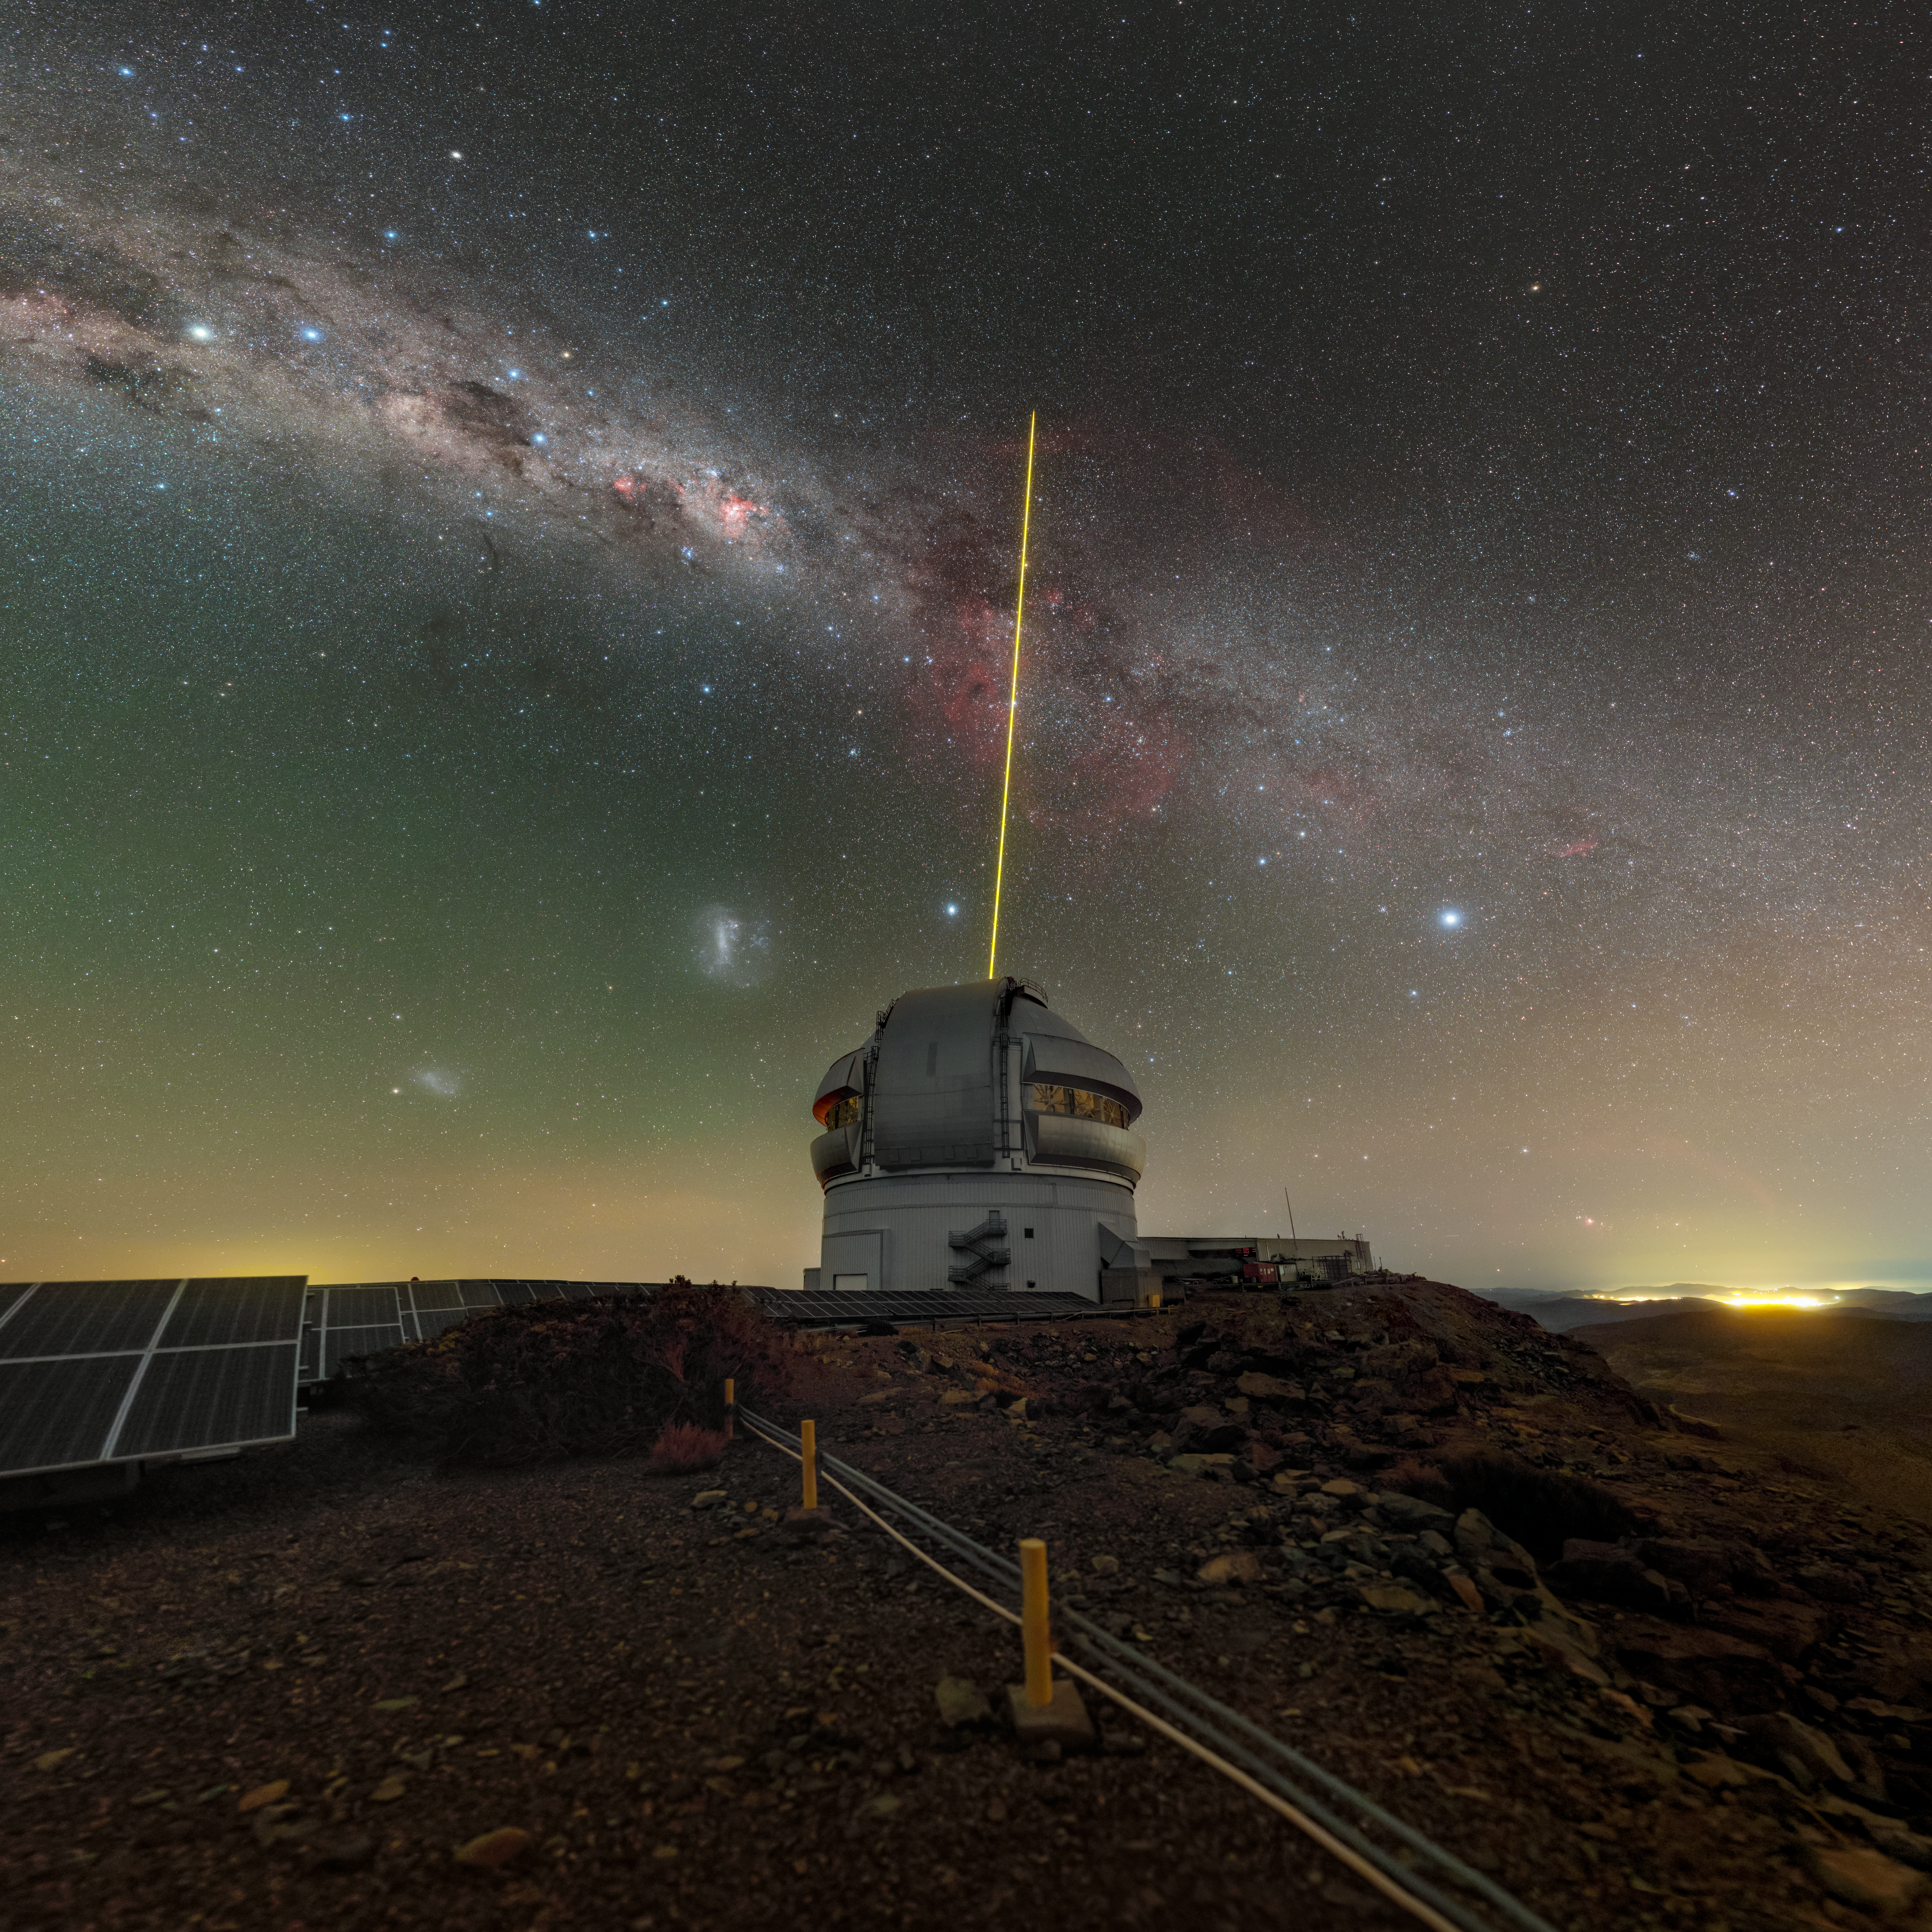

Gemini and Sights of the South

The Milky Way flows across the southern hemisphere’s night sky in this photograph of Gemini South, one half of the International Gemini Observatory. Supported in part by the U.S. National Science Foundation and operated by NSF NOIRLab, Gemini South resides on the summit of Cerro Pachón in Chile, a location well known for its dazzling dark skies. Here it’s operating its constellation of five laser guide stars, which is used by its advanced adaptive optics system to reduce the blurring of images that’s caused by Earth’s atmosphere. Speckled through the Milky Way are some iconic constellations: Centaurus (the centaur), Crux (the Southern Cross), and Canis Major (the Great Dog — which is distinguished by the brightest star in the sky, Sirius). The large red splotch in the Milky Way at the center of the image is the Carina Nebula, one of the largest diffuse nebulae in our skies. To the left of Gemini South under the Milky Way are two satellite galaxies, the Large and Small Magellanic Clouds (LMC and SMC respectively). These two dwarf galaxies orbit our own galaxy, making them our nearest galactic neighbors. Their proximity means that astronomers can easily study their stellar populations in detail, so they are popular subjects of astronomical research. They have been known to Indigenous cultures of the southern hemisphere for thousands of years and also appear in records written by early explorers from the northern hemisphere.

This photo was taken during the NOIRLab 2022 Photo Expedition to all the NOIRLab sites. Petr Horálek, the photographer, is a NOIRLab Audiovisual Ambassador.

Credit: International Gemini Observatory/NOIRLab/NSF/AURA/P. Horálek (Institute of Physics in Opava)